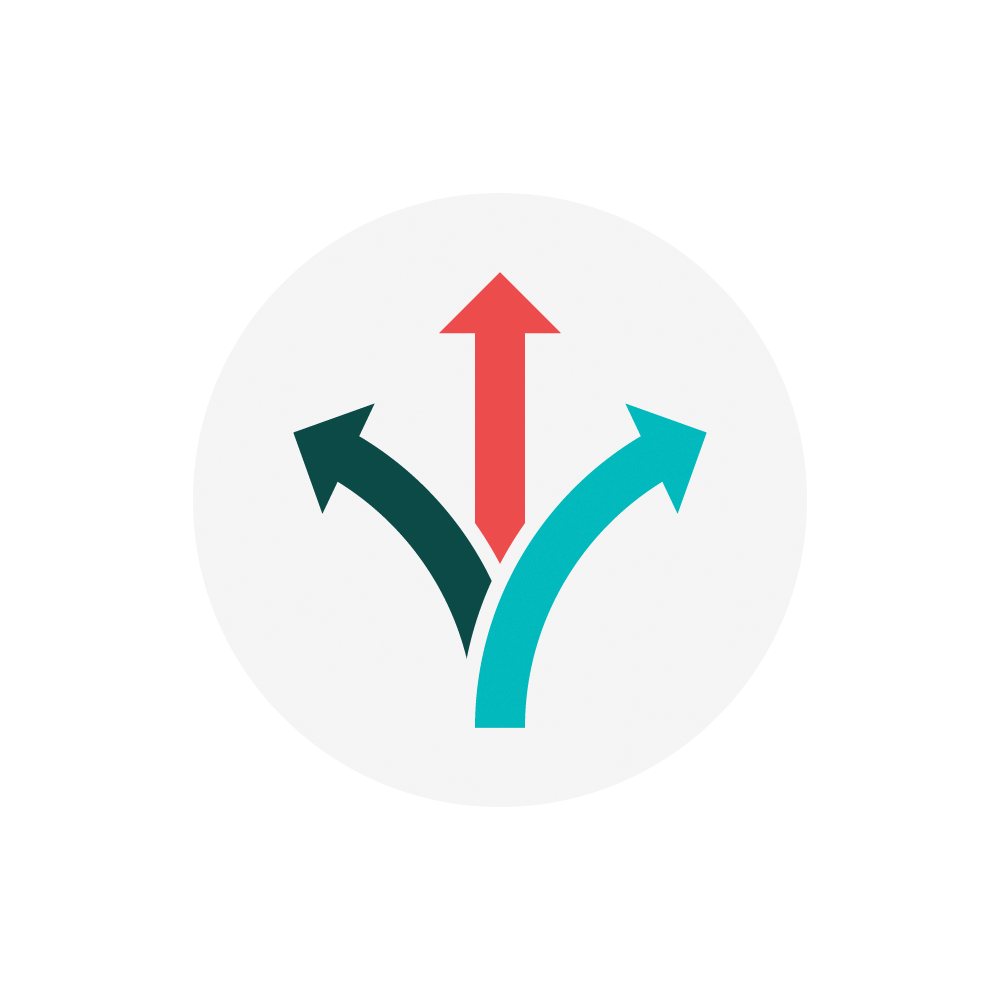

Rubin Flexibility

An icon representing the concept of flexibility for NSF-DOE Vera C. Rubin Observatory.

Credit: Rubin Observatory/NSF/AURA